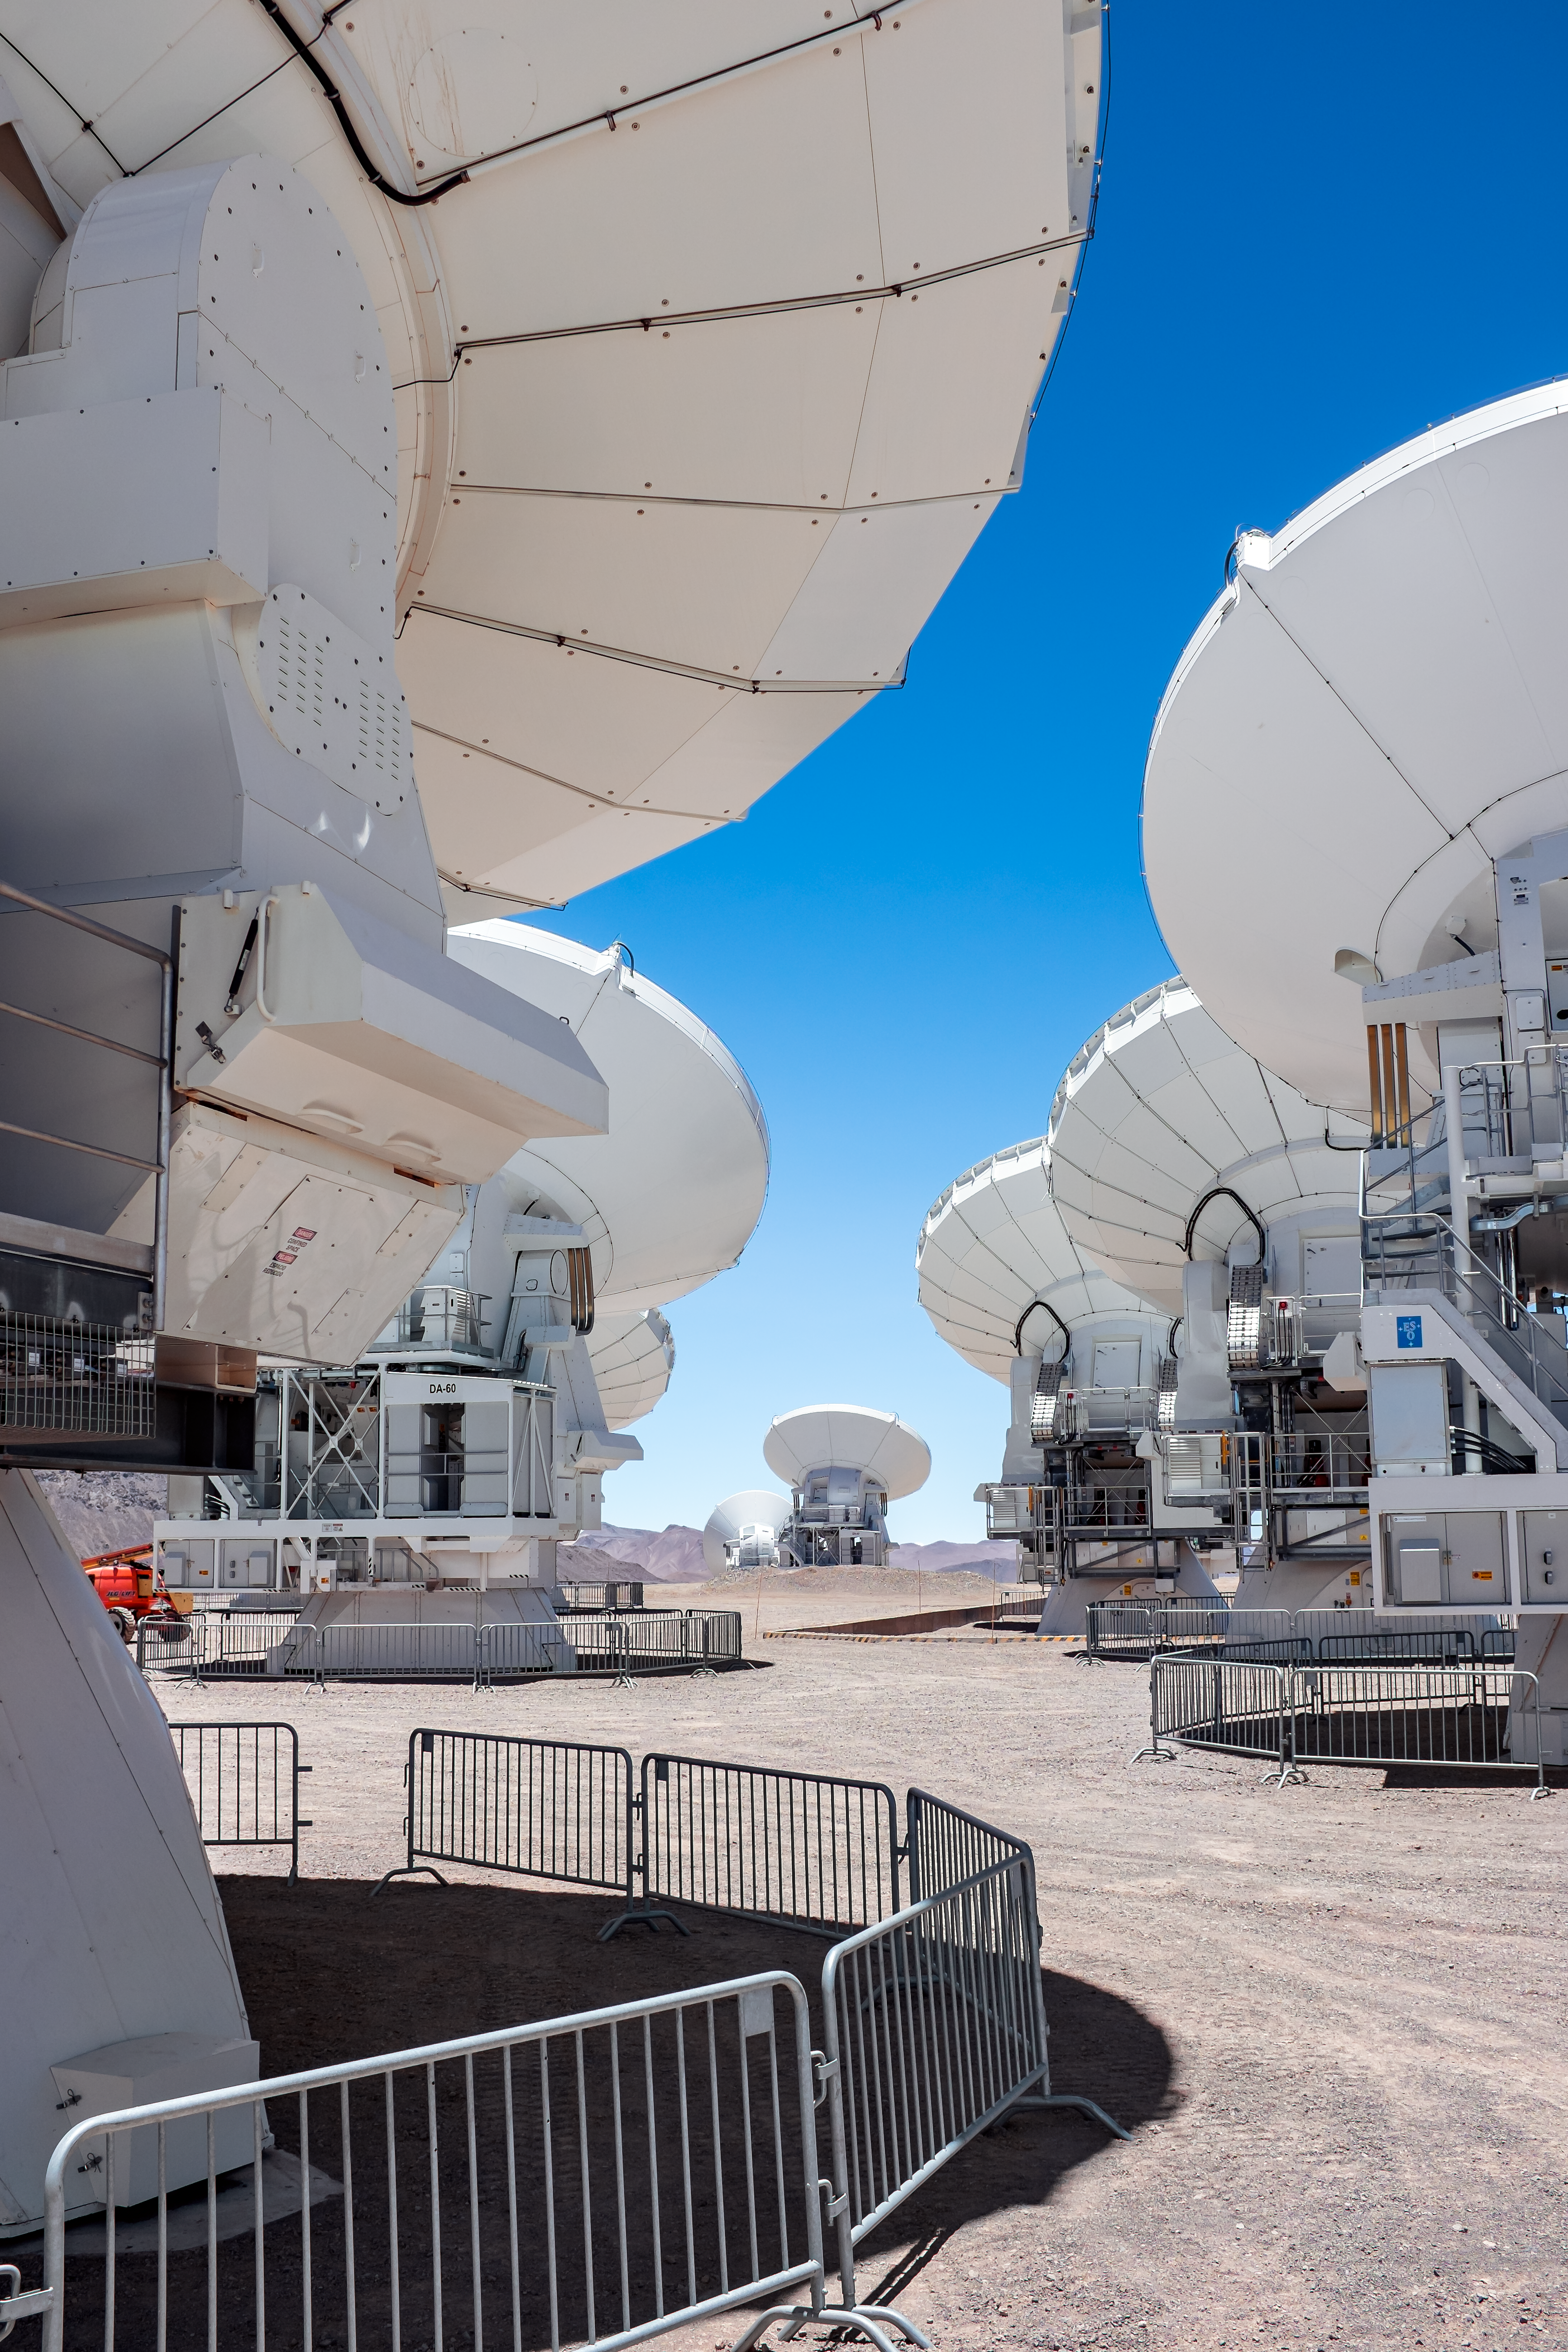

View through ALMA

A shot between two rows of ALMA antennas placed closely together on the Chajnantor plateau.

Credit: M. Roselund/ESO